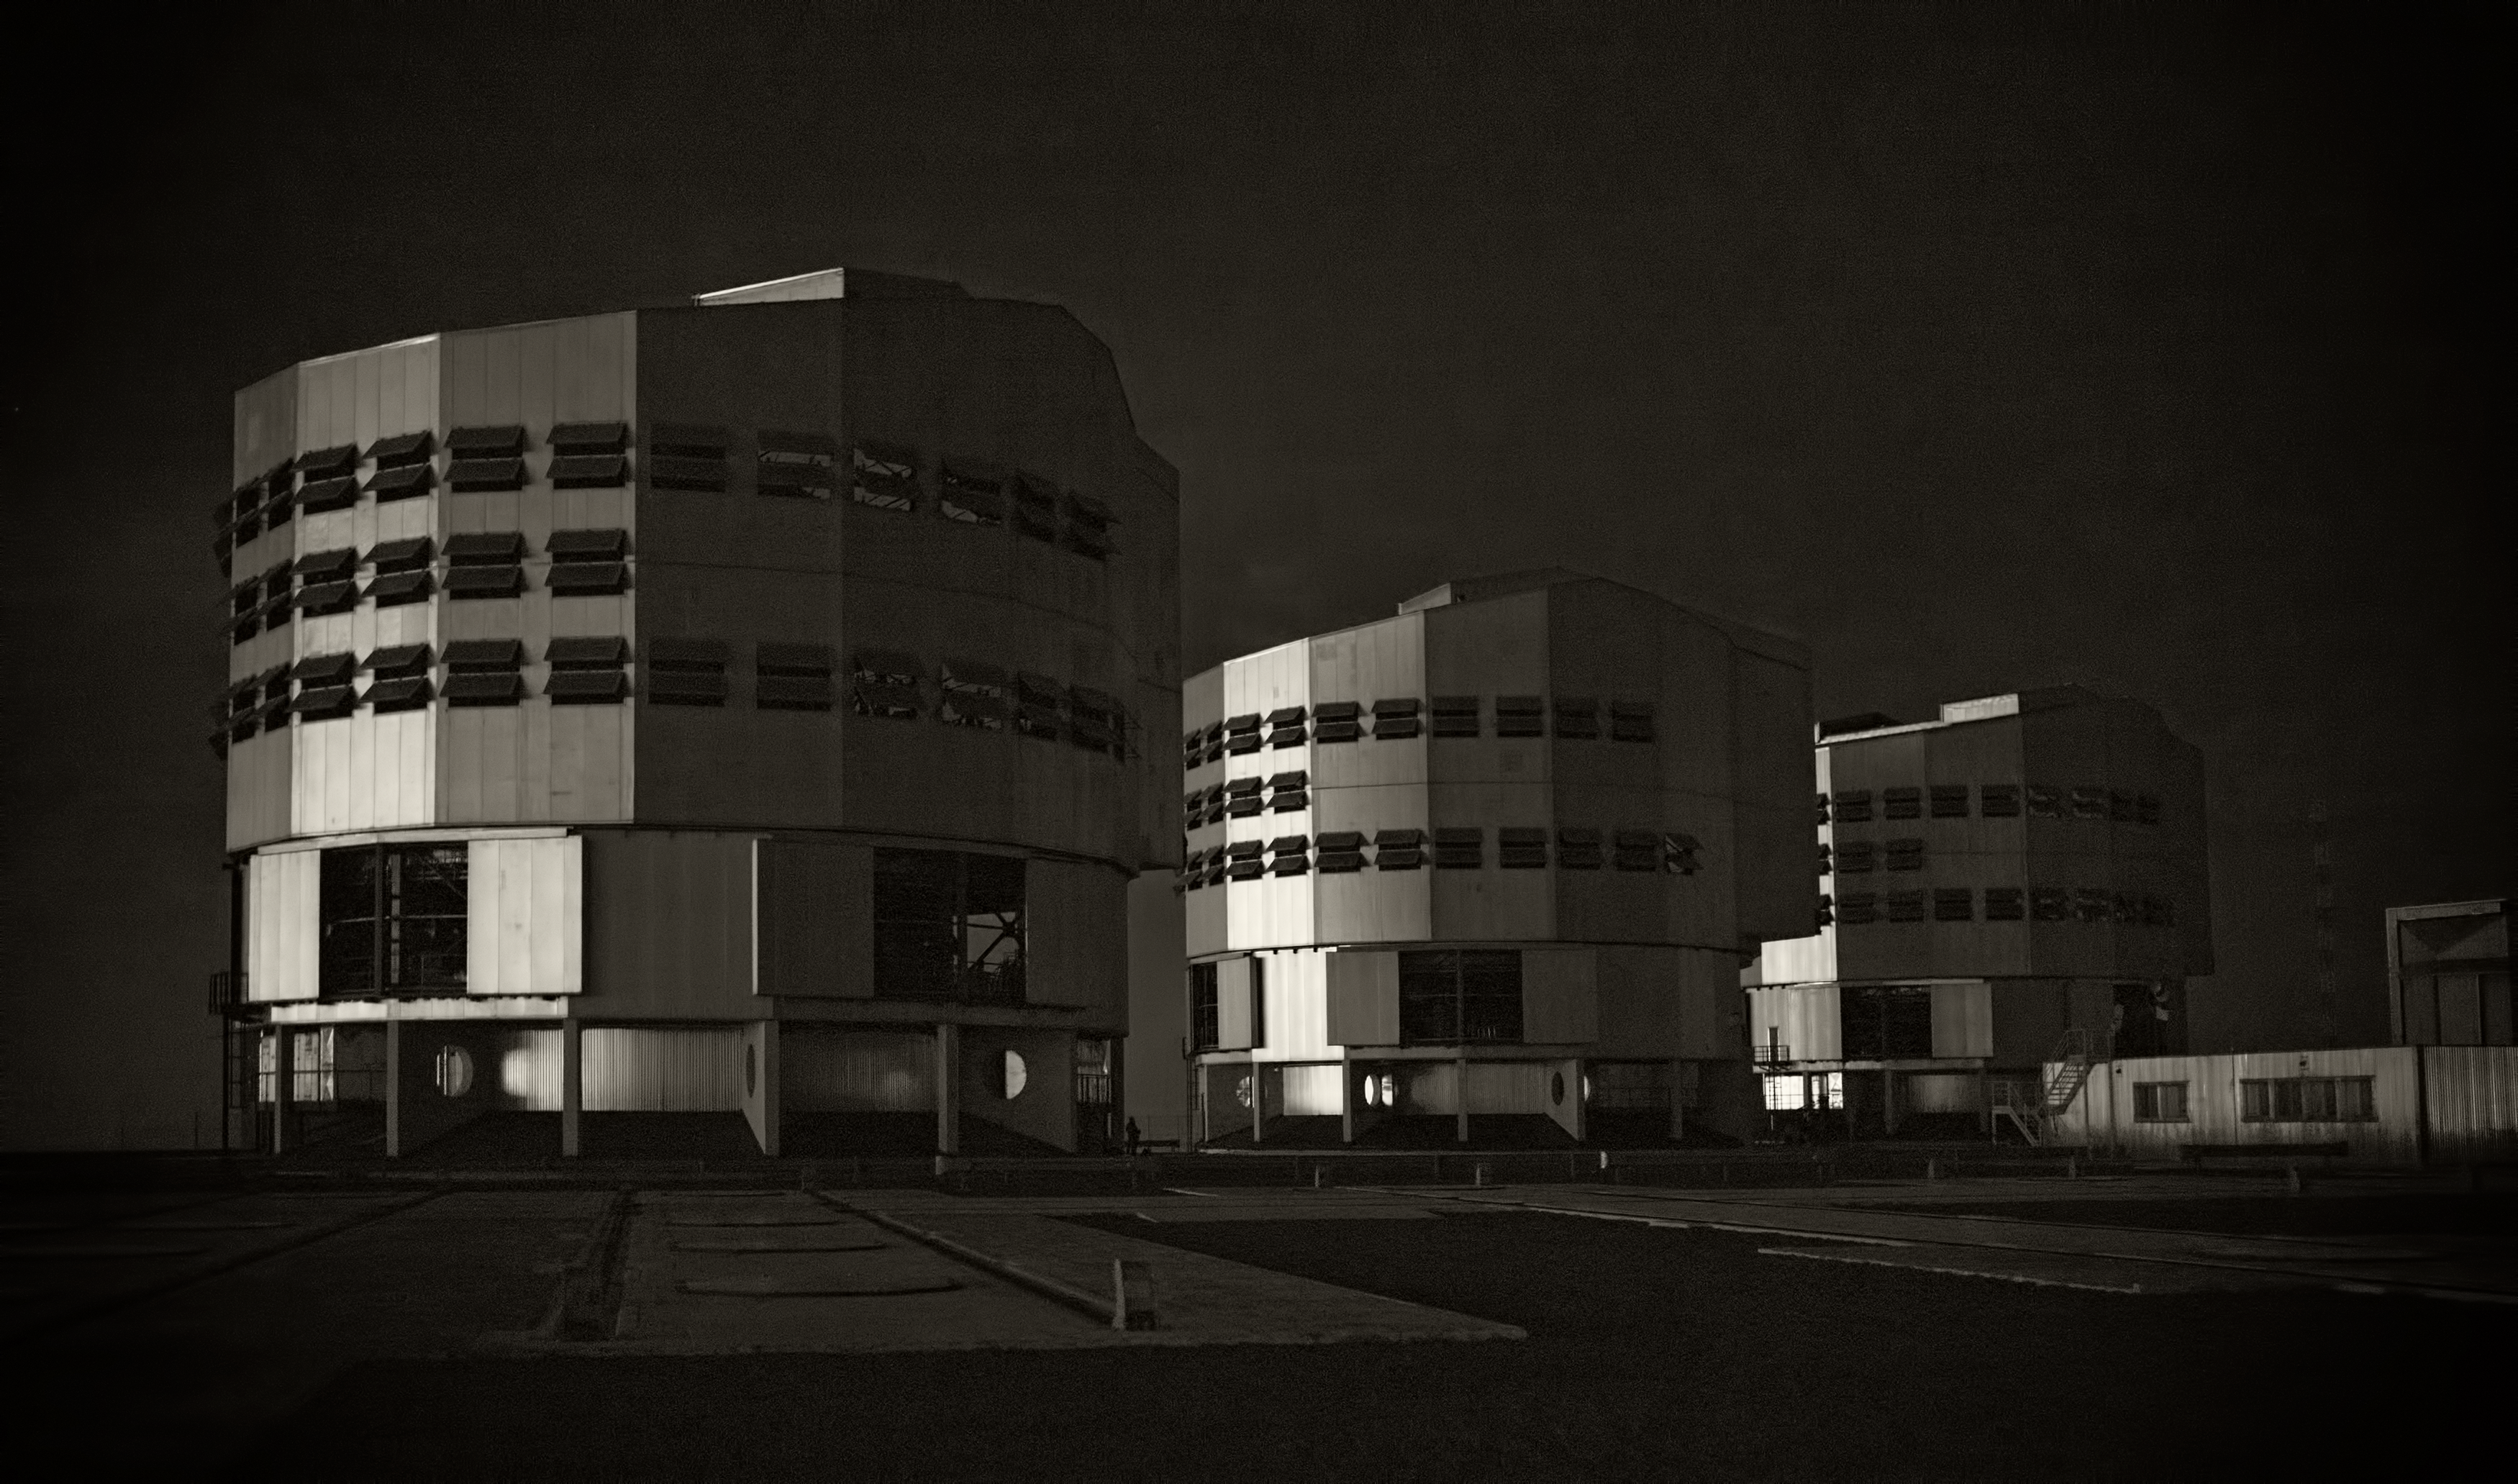

The Very Large Telescope at Paranal Observatory

Image of the Very Large Telescope (VLT) at Cerro Paranal Observatory in the Atacama Desert of northern Chile, taken by Stefan Seip, one of the ESO Photo Ambassadors.

Credit: ESO/S. Seip